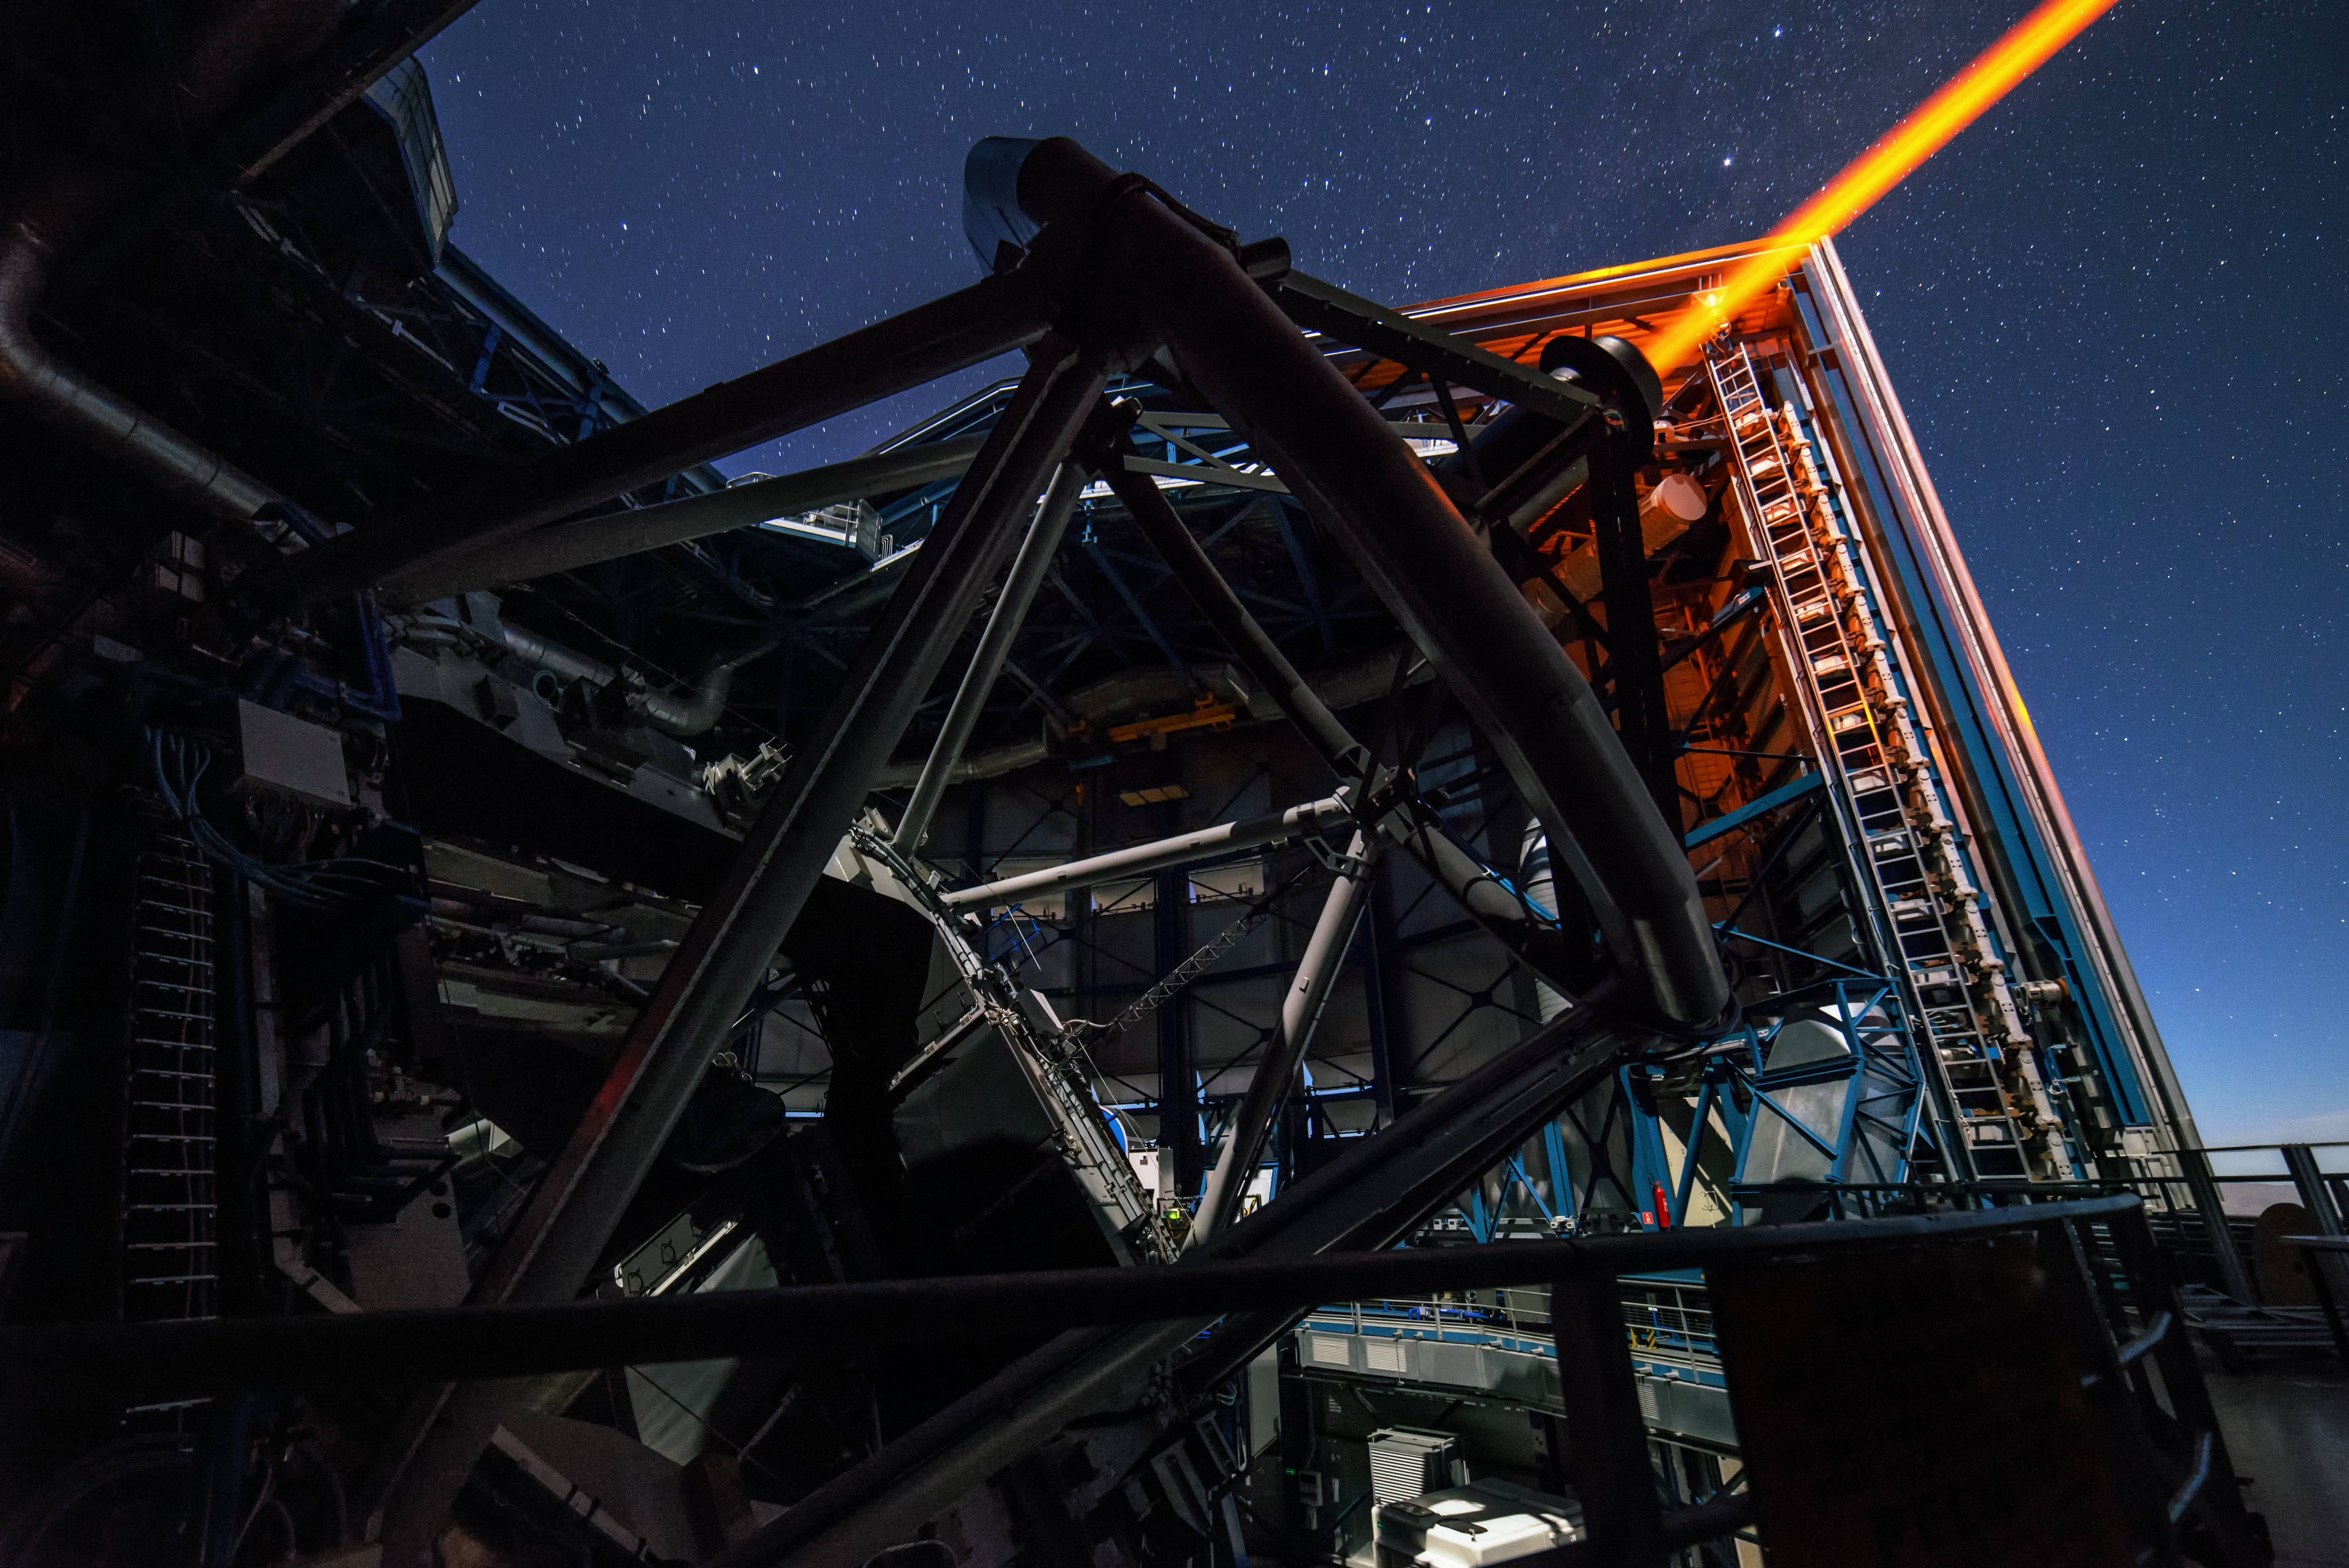

An artificial star is born

This Unit Telescope of the VLT shoots its laser in the sky to create an artificial star on the night sky. This star helps to correct the atmospheric turbulence and enables astronomers to get images by the VLT, which are almost as good as made from space.

Credit: G. Brammer/ESO